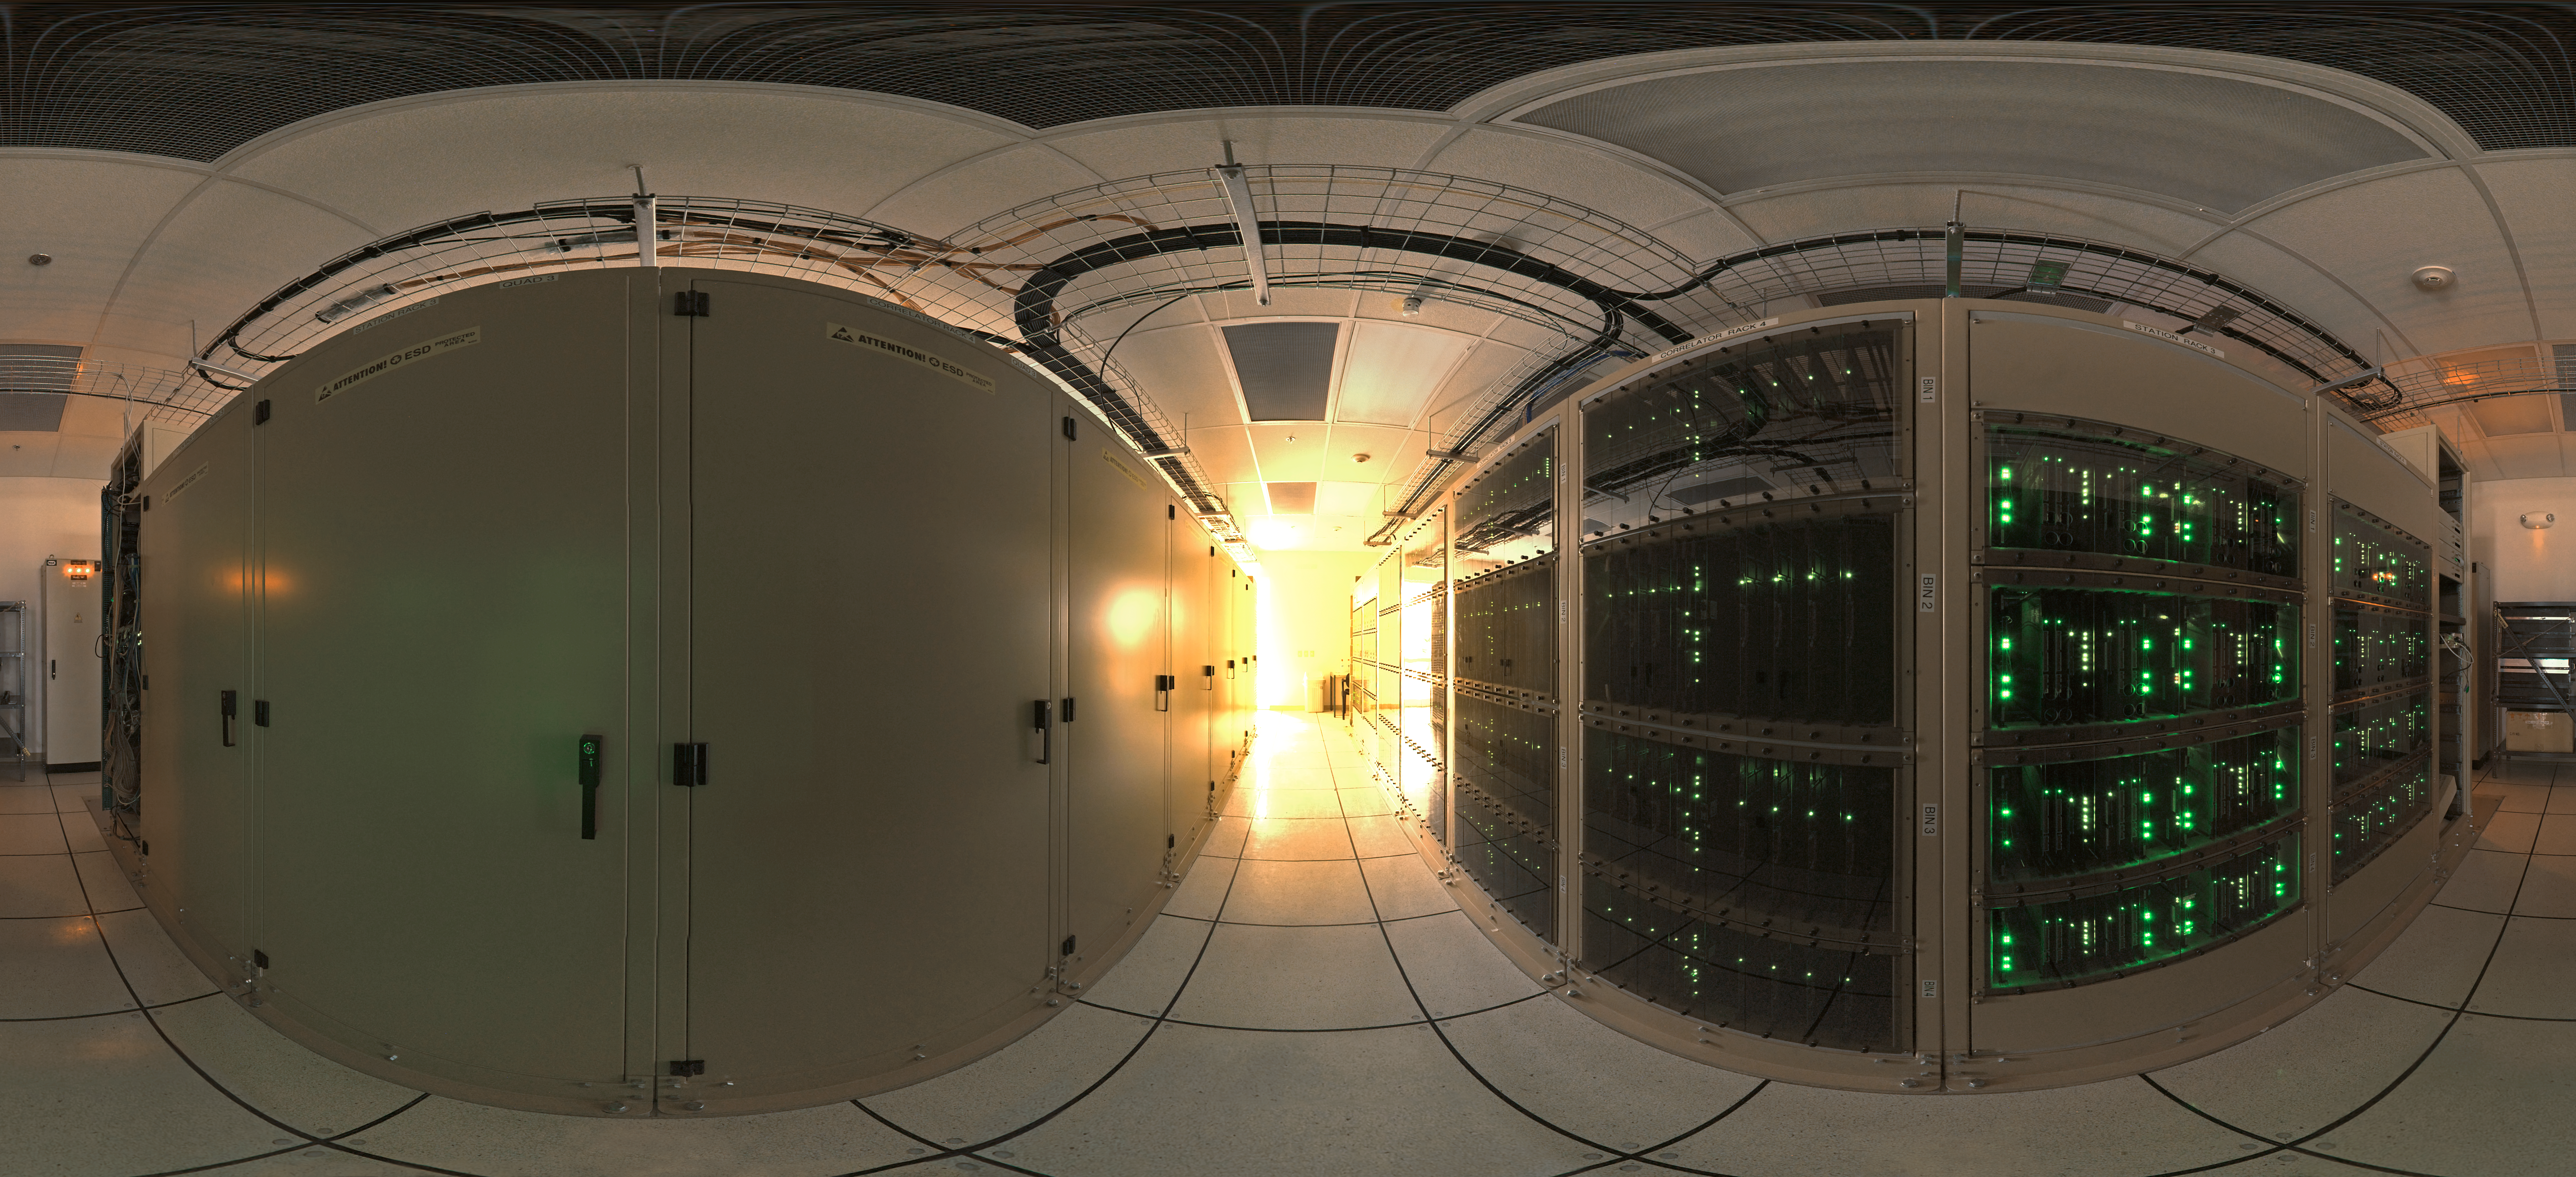

ALMA correlator

360 degree panorama of the ALMA correlator room, one of the most powerful supercomputers in the world, installed at the remote ALMA high altitude site in the Andes of northern Chile.

Credit: ESO